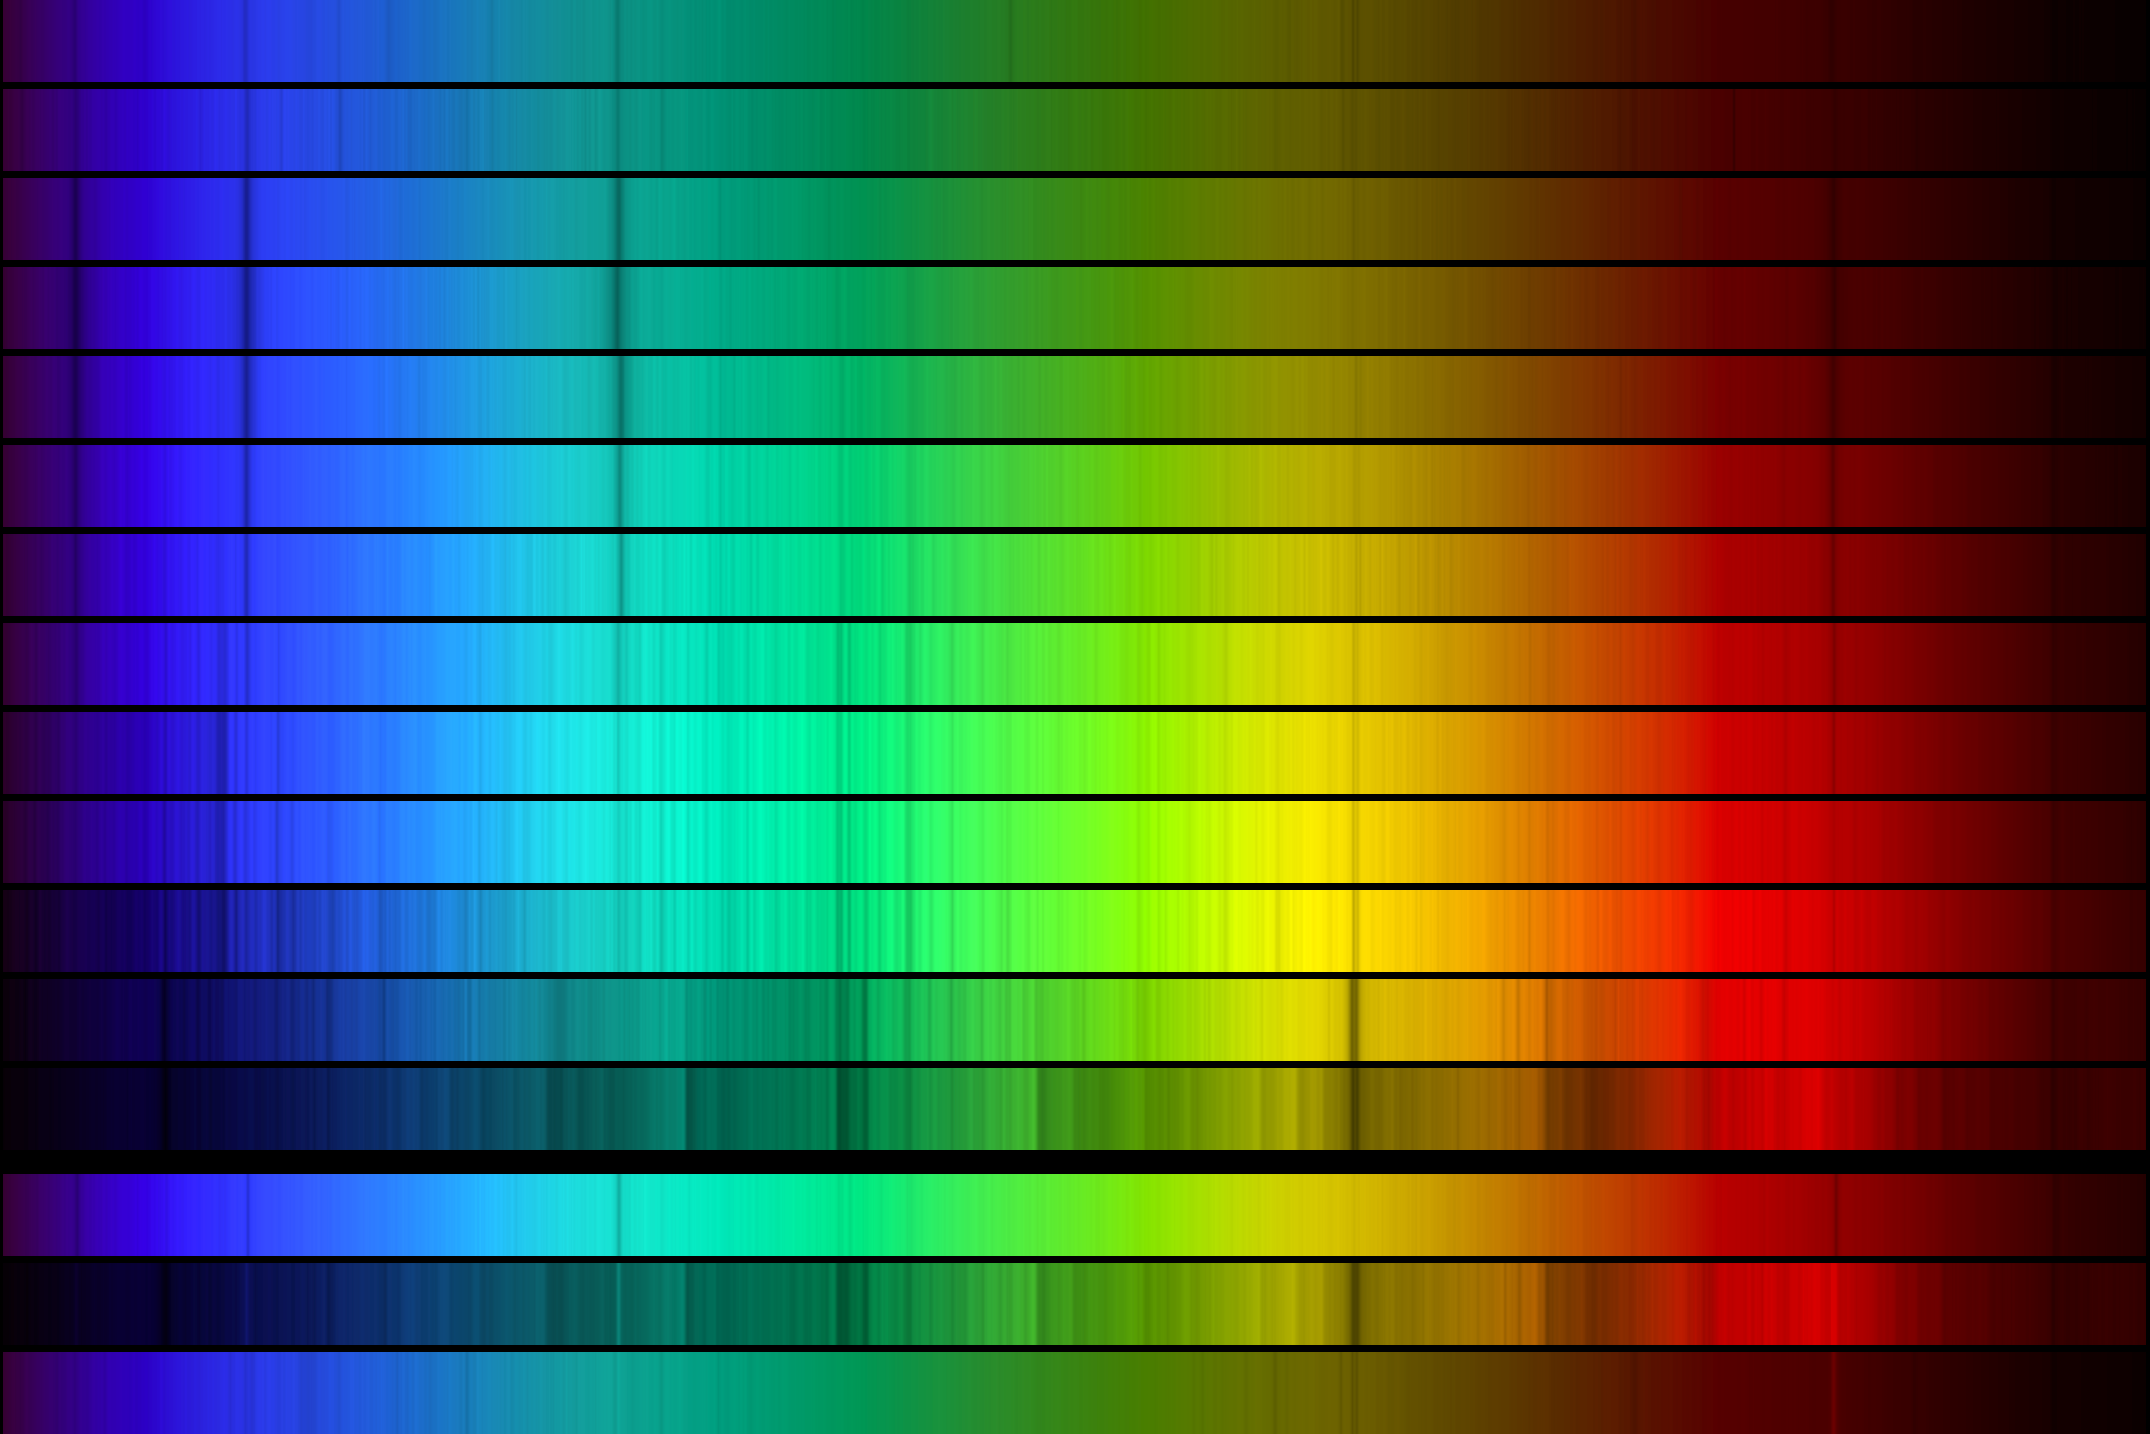

OBAFGKM

This picture compares the spectra of different classifications of star, in the visual range from 400 to 700 nanometers (4000 to 7000 Angstroms). Thirteen regular types are shown, and at the bottom are three special cases, all selected from the spectrophotometric atlas by Jacoby, Hunter and Christian, 1984, which used data from the Kitt Peak National Observatory's 0.9-meter telescope. From top to bottom, the stars and their type are: HD12993, O6.5; HD158659, B0; HD30584, B6; HD116608, A1; HD9547, A5; HD10032, F0; BD 61 0367, F5; HD28099, G0; HD70178, G5; HD23524, K0; SAO76803, K5; HD260655, M0; and YALE 1755, M5. The three special cases are HD94028, an F4 type but especially metal poor, SAO81292, an M4.5 with emission lines, and HD13256, a B1 with emission lines. A labelled version of the image is also available (3072x1536 1.1Mb JPEG), or in two smaller versions (799x400 49kb JPEG or 400x200 18kb JPEG).

Credit: NOIRLab/NSF/AURA